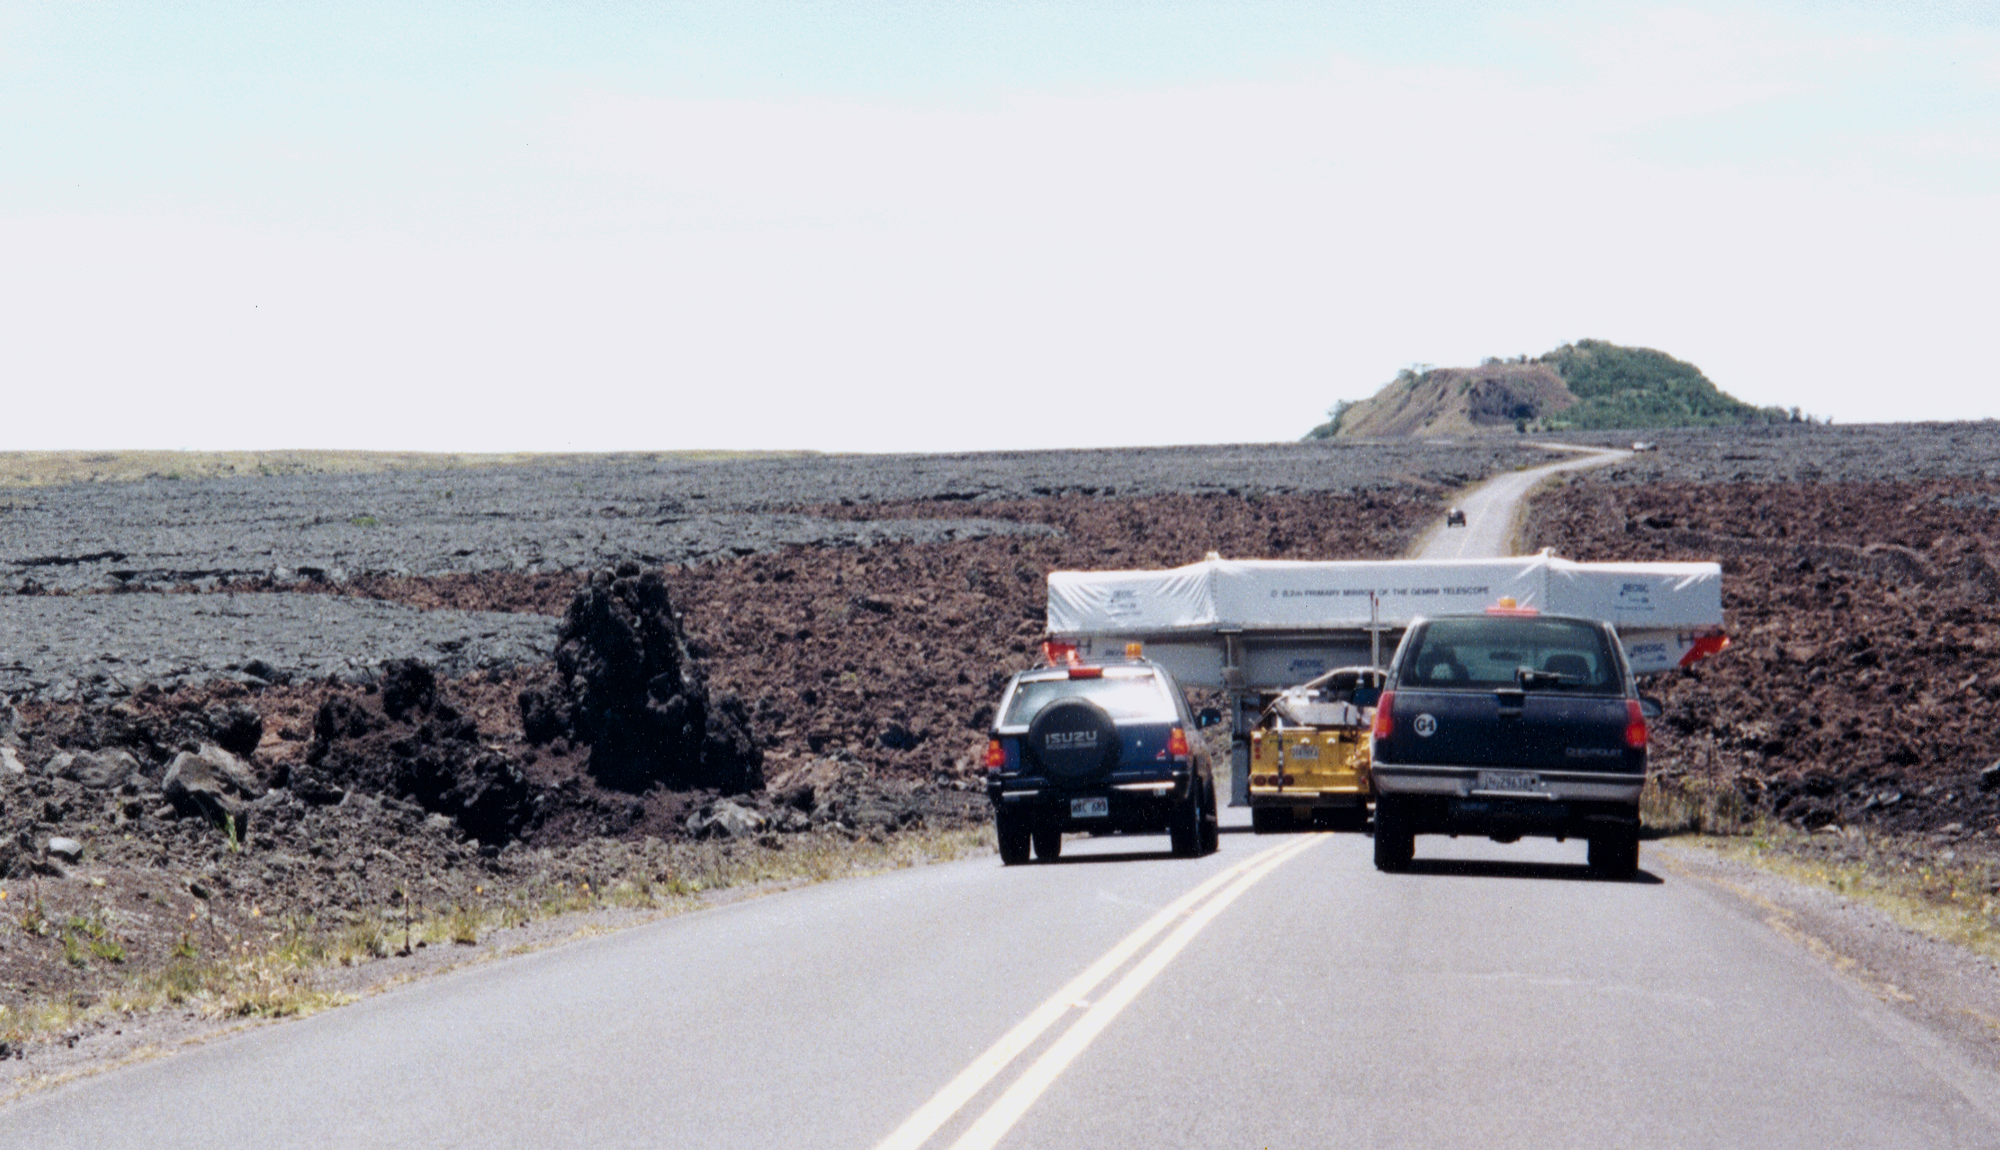

Gemini North, Mauna Kea

A rear view of the convoy, stopped on the saddle road. June 27th 1998.

Credit: NOIRLab/NSF/AURA